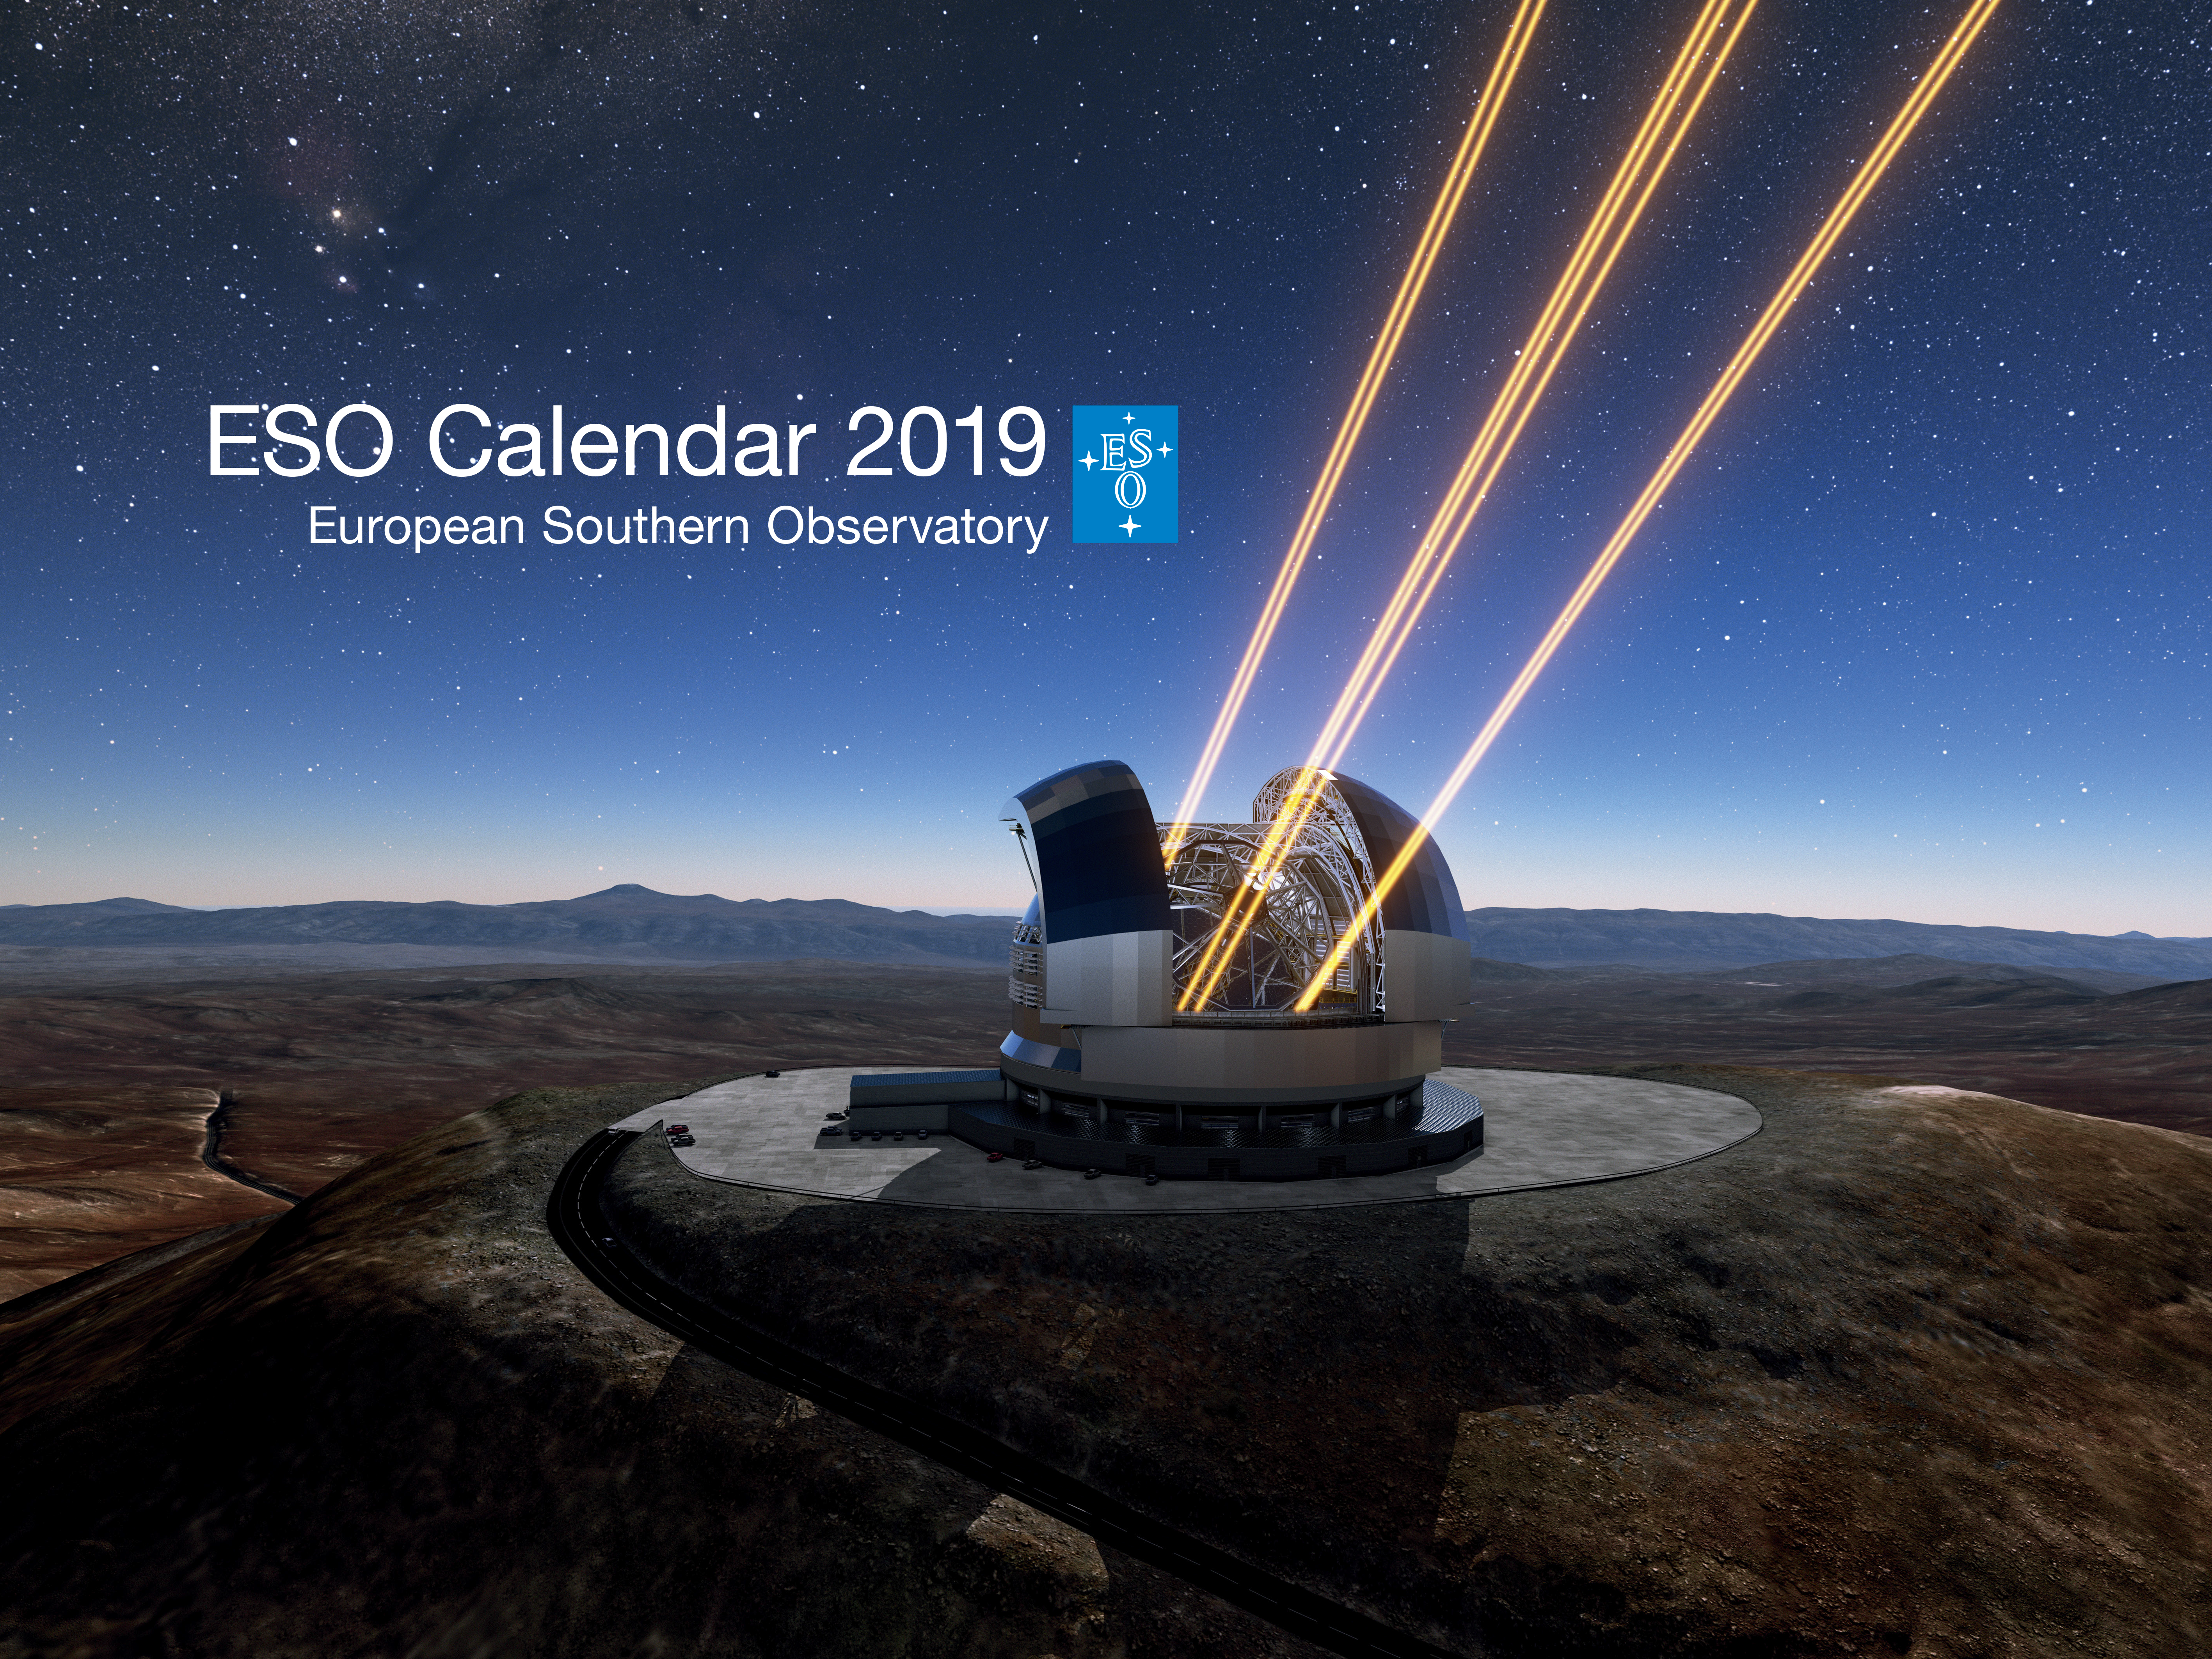

ESO Calendar 2019 cover

ESO Calendar 2019 cover.

Credit: ESO